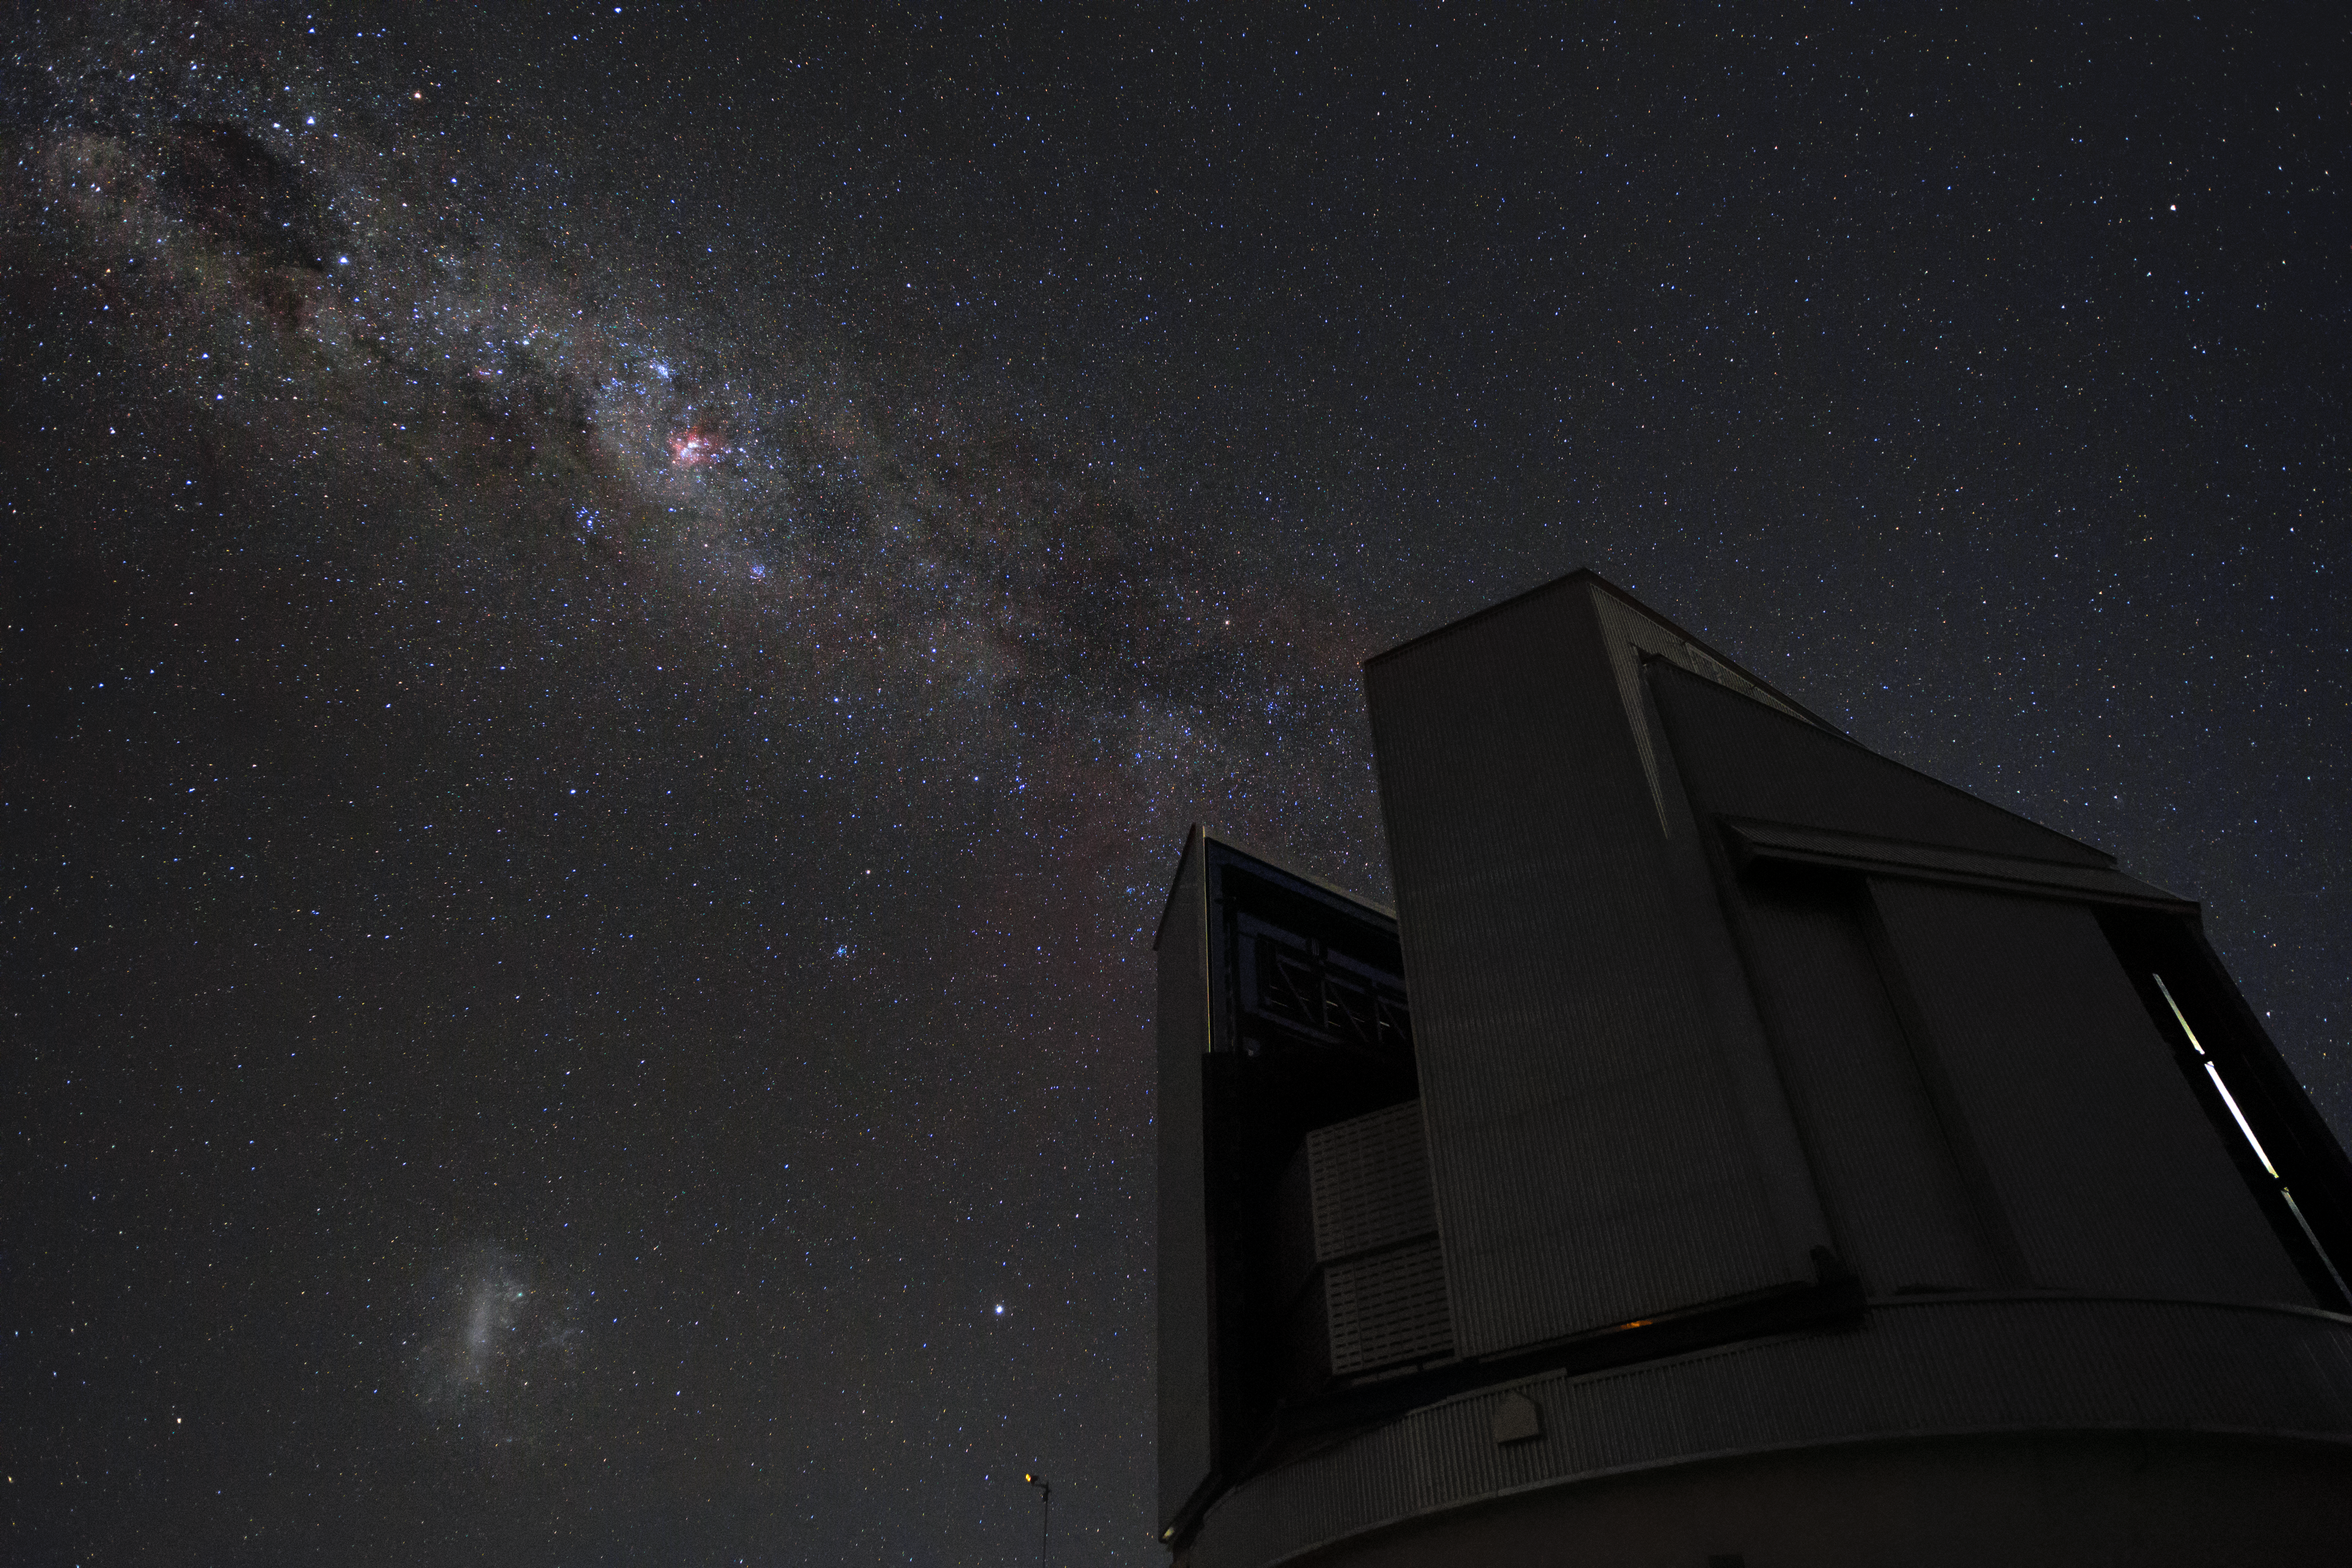

A stream of stars above

A stream of the the Milky Way Galaxy shoots across the sky above the Visible and Infrared Survey Telescope for Astronomy (VISTA) at ESO's Paranal Observatory. In this image one can easily see the eta Carinae nebula (the pink-reddish nebula on the top left) and the Large Magellanic Cloud at the bottom left.

Credit: H. Zodet/ESO